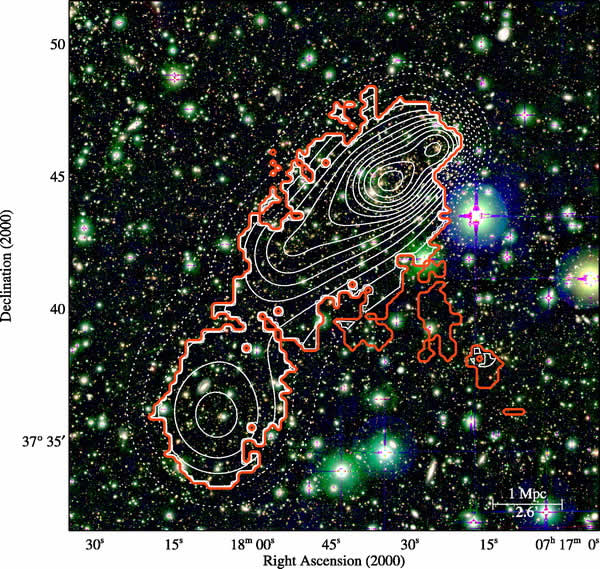

Region around the cluster MACS J0717.5+3745

V, R and z' color image of 20 x 20 arcmin2 region around the cluster MACS J0717.5+3745 as obtained with SupremeCam on the Subaru Telescope. The contours map the different levels of galaxy overdensity compared to the background. The high density contour region (top right) corresponds to the cluster and the shallower region in the bottom left part corresponds to the filament.

Credit: International Gemini Observatory/NOIRLab/NSF/AURA